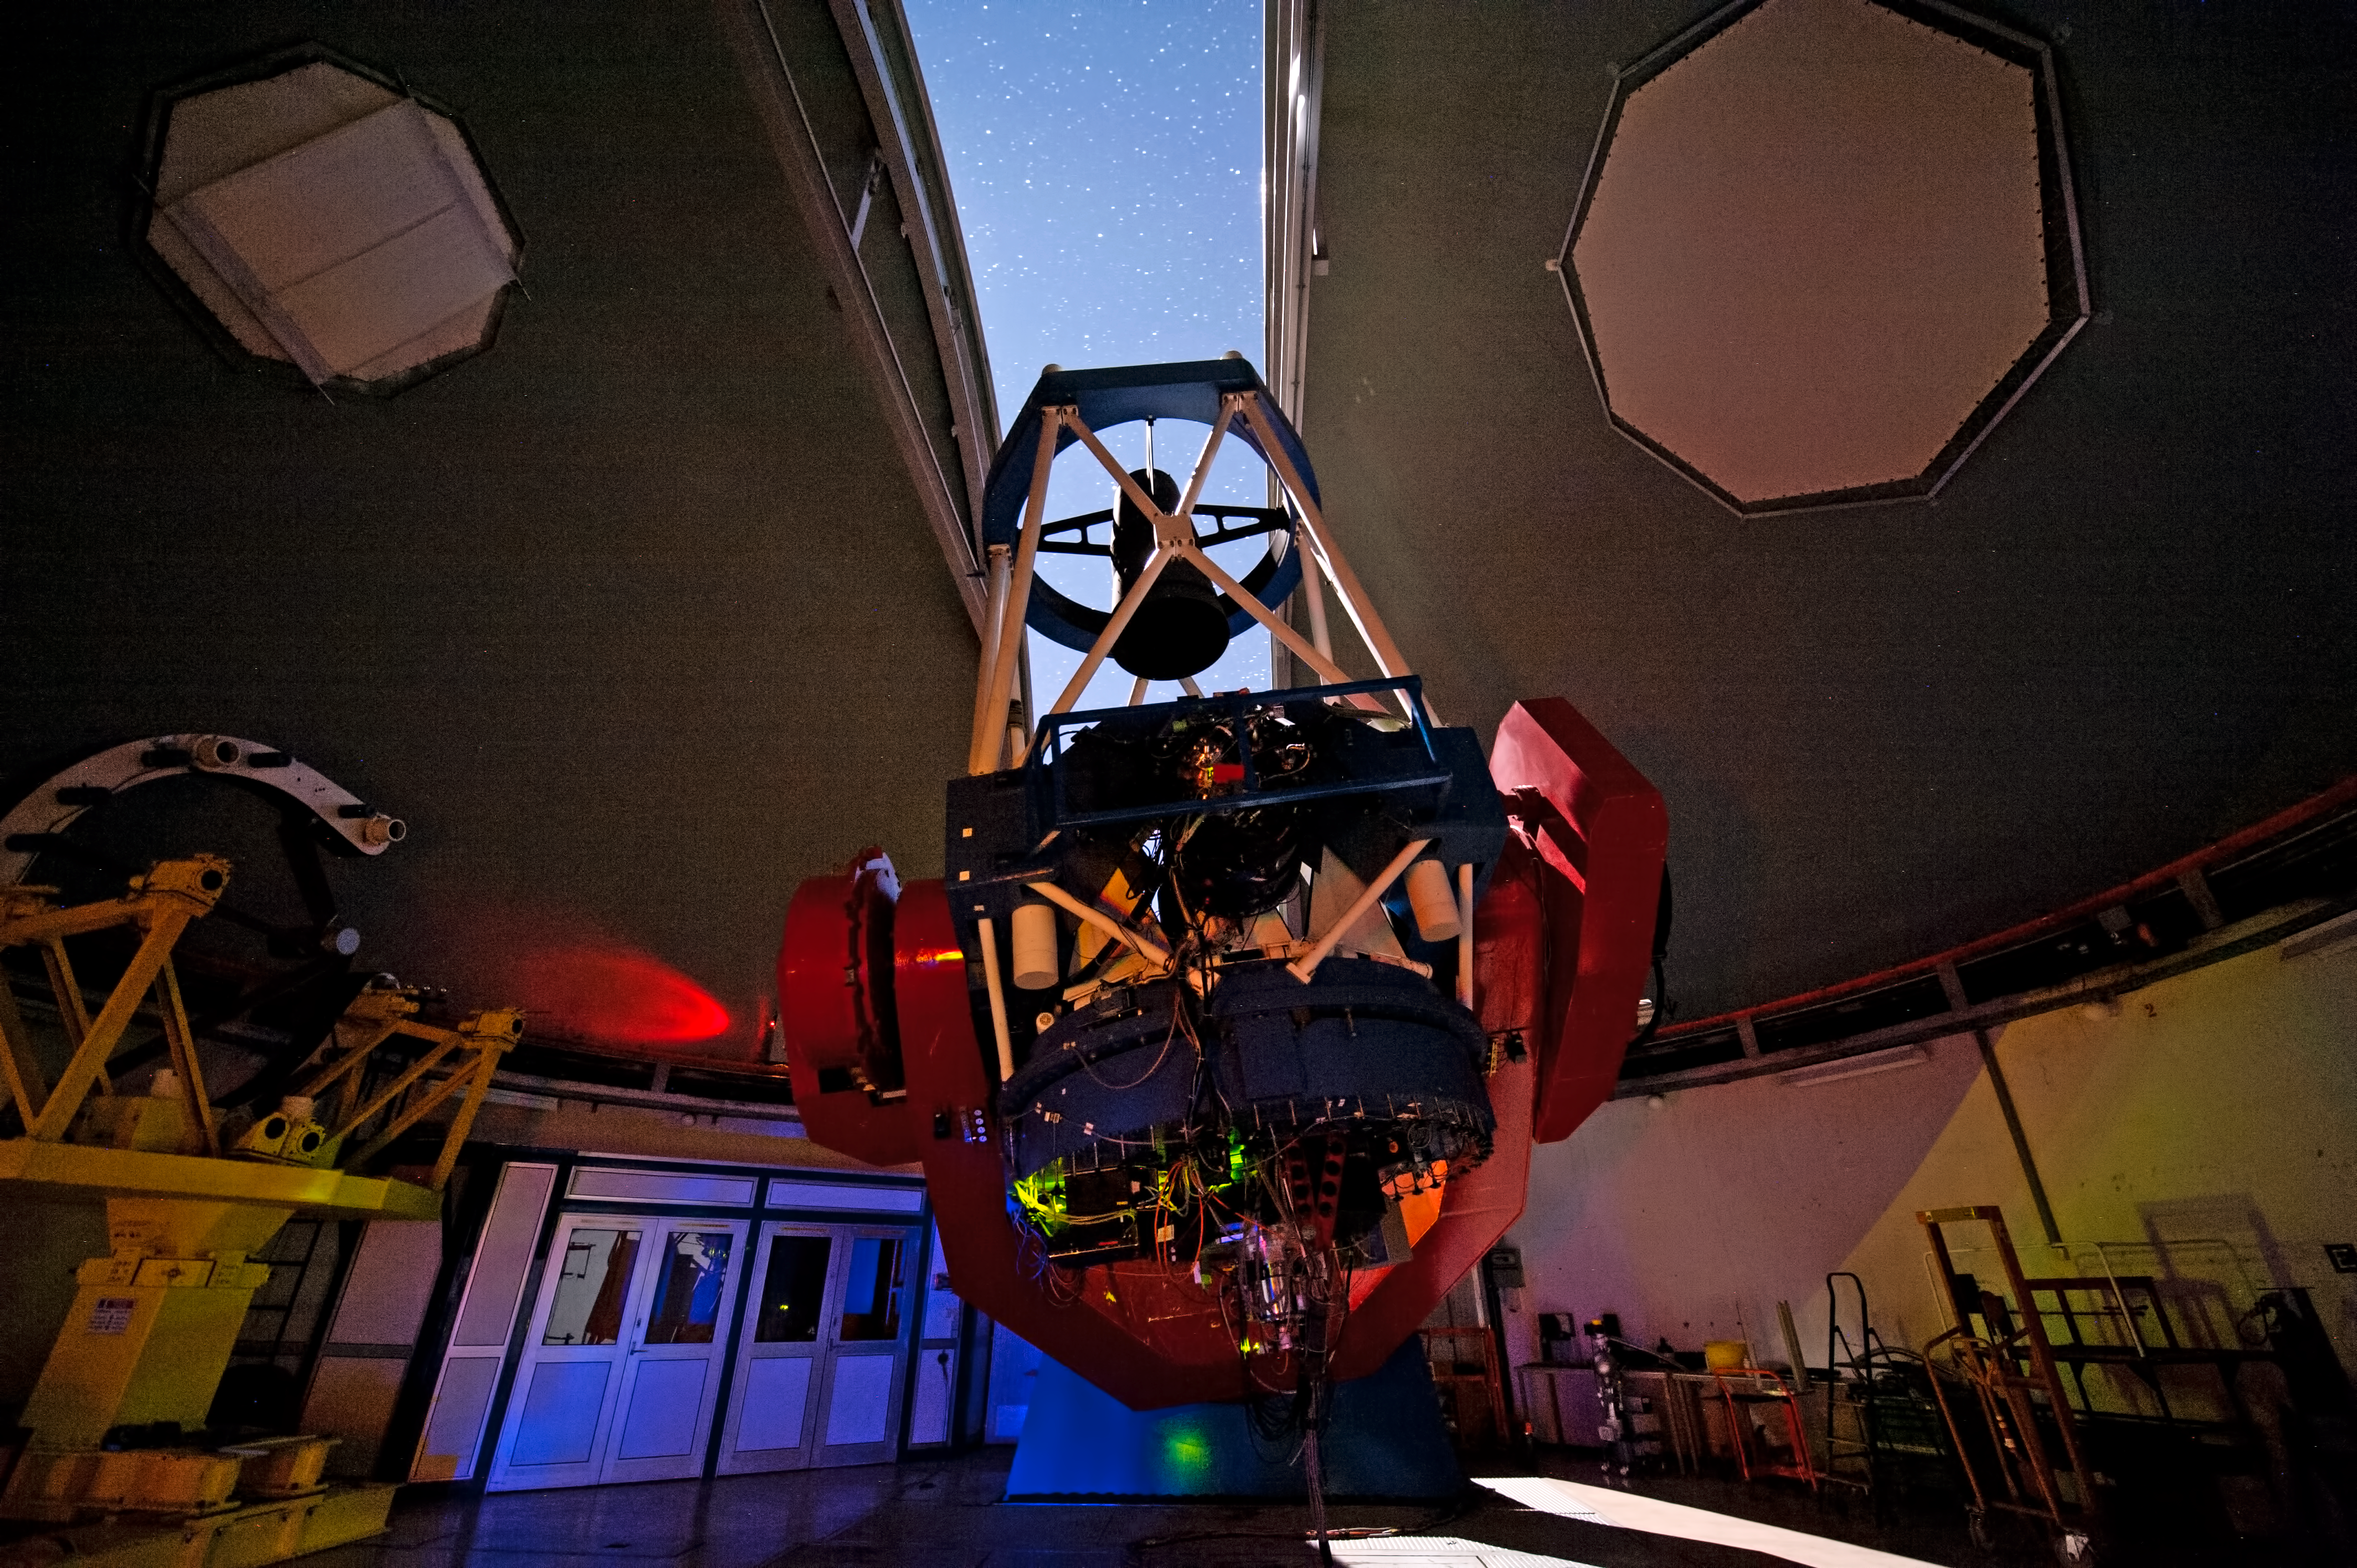

MPG/ESO 2.2-metre telescope with open dome

The MPG/ESO 2.2-metre telescope at La Silla Observatory in Chile opens its dome for a night of observation.

Credit: ESO/José Francisco Salgado (josefrancisco.org)